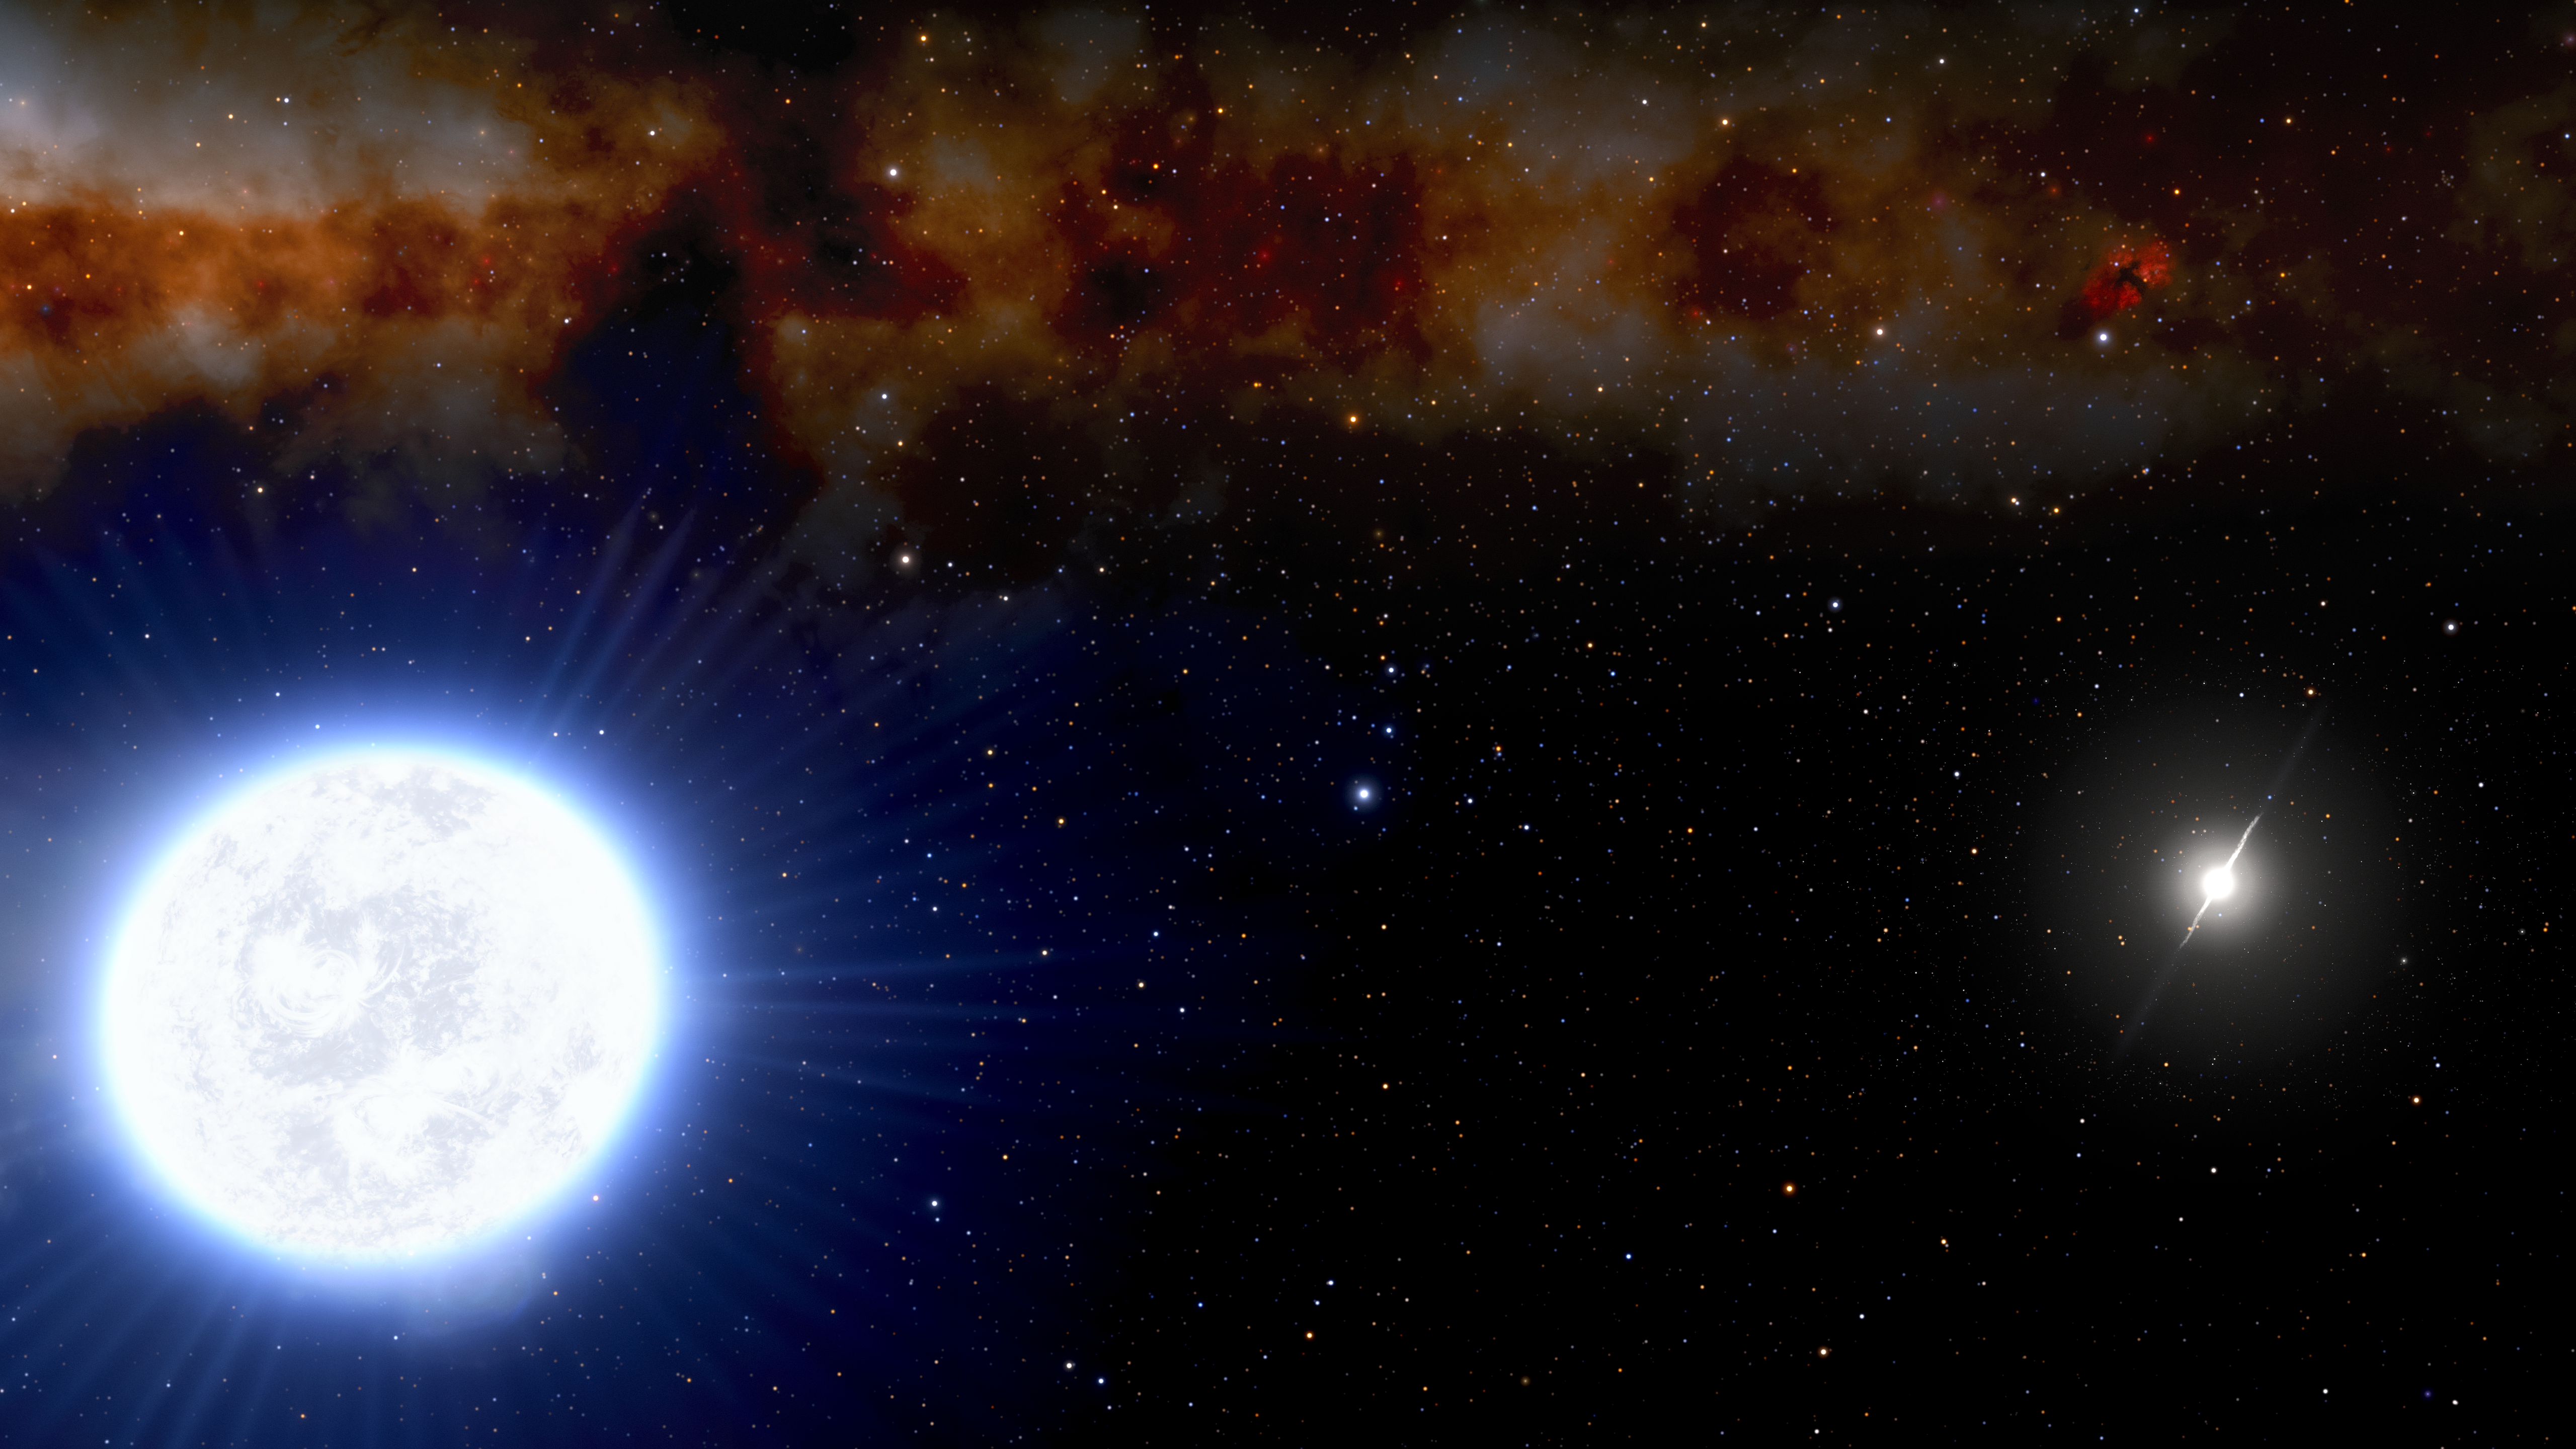

Artist's impression of an evolving white dwarf and millisecond pulsar binary system.

Artist's impression of an evolving white dwarf (foreground) and millisecond pulsar (background) binary system. Using the 4.1-meter SOAR Telescope on Cerro Pachón in Chile, part of Cerro Tololo Inter-American Observatory, a Program of NSF NOIRLab, astronomers have discovered the first example of a binary system consisting of an evolving white dwarf orbiting a millisecond pulsar, in which the millisecond pulsar is in the final phase of the spin-up process. The source, originally detected by the Fermi Space Telescope, is a “missing link” in the evolution of such binary systems.

Credit: NOIRLab/NSF/AURA/J. da Silva/Spaceengine Acknowledgment: M. Zamani (NSF NOIRLab)